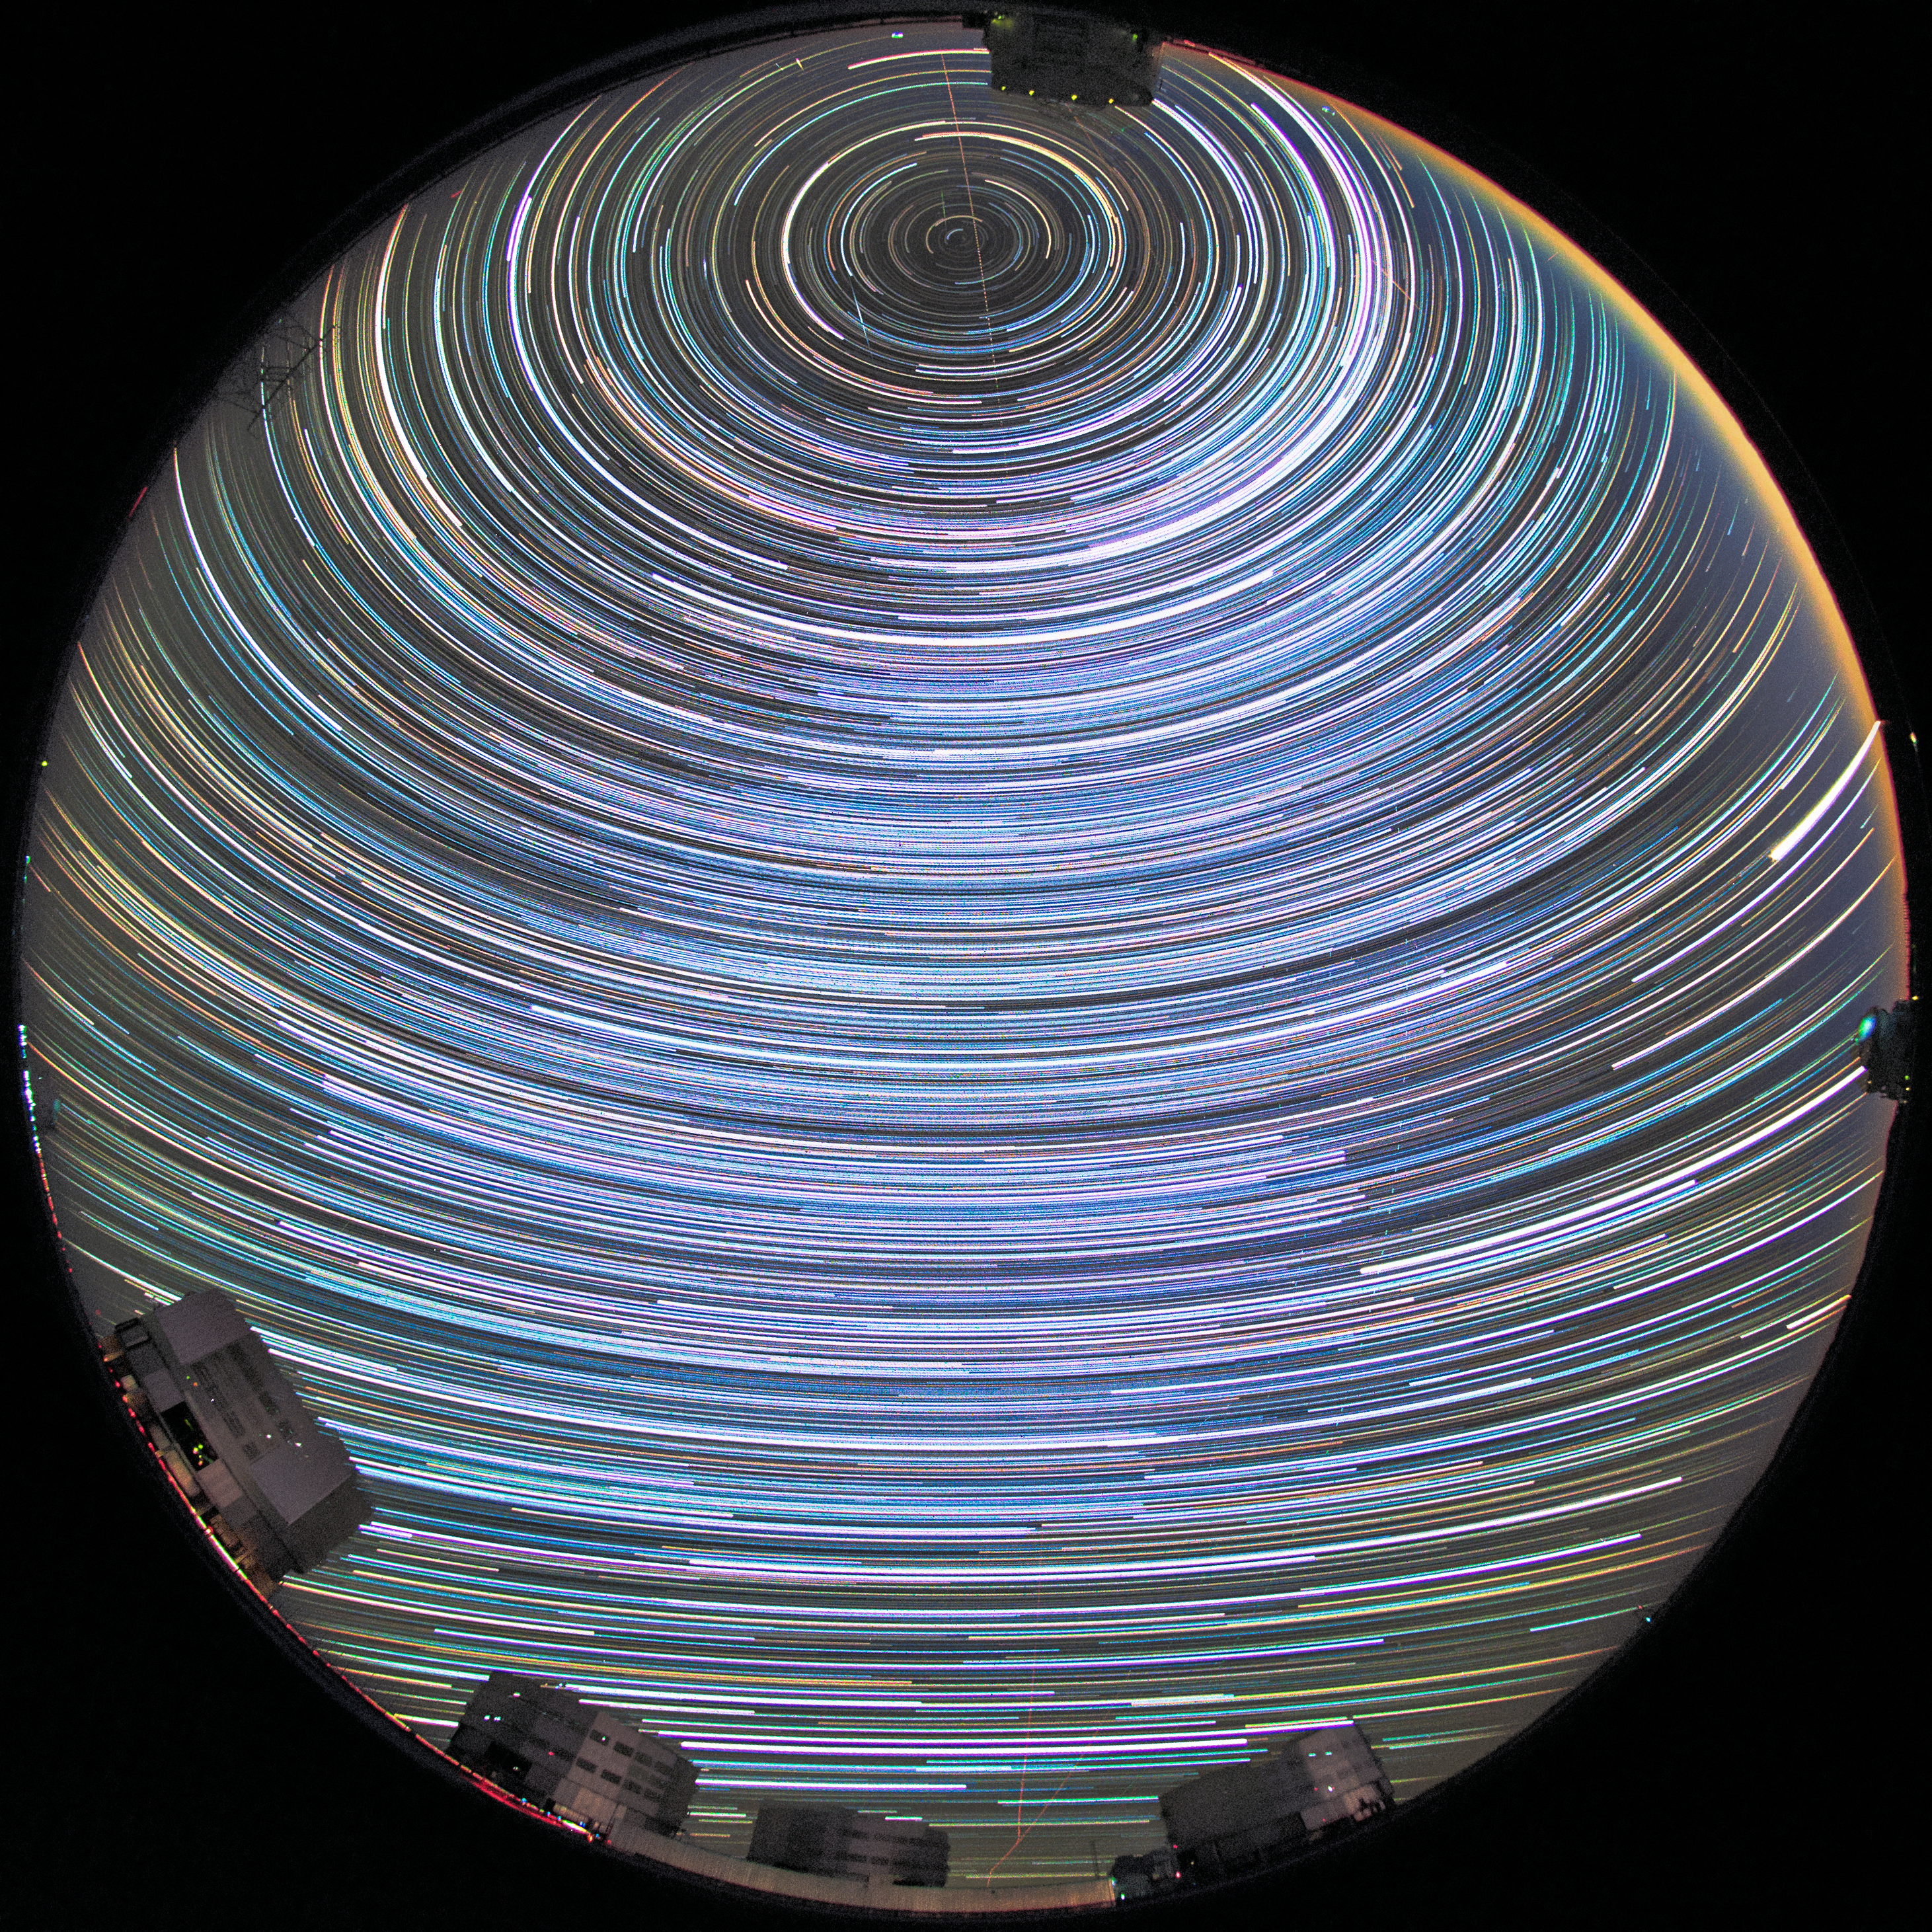

Spin me right round at Paranal

This image shows a night sky streaked with star tracks above the Paranal Observatory in Chile, the home of ESO's Very Large Telescope (VLT). As the Earth revolves, the stars seem to arch across the sky.

Credit: H. Stockebrand/ESO